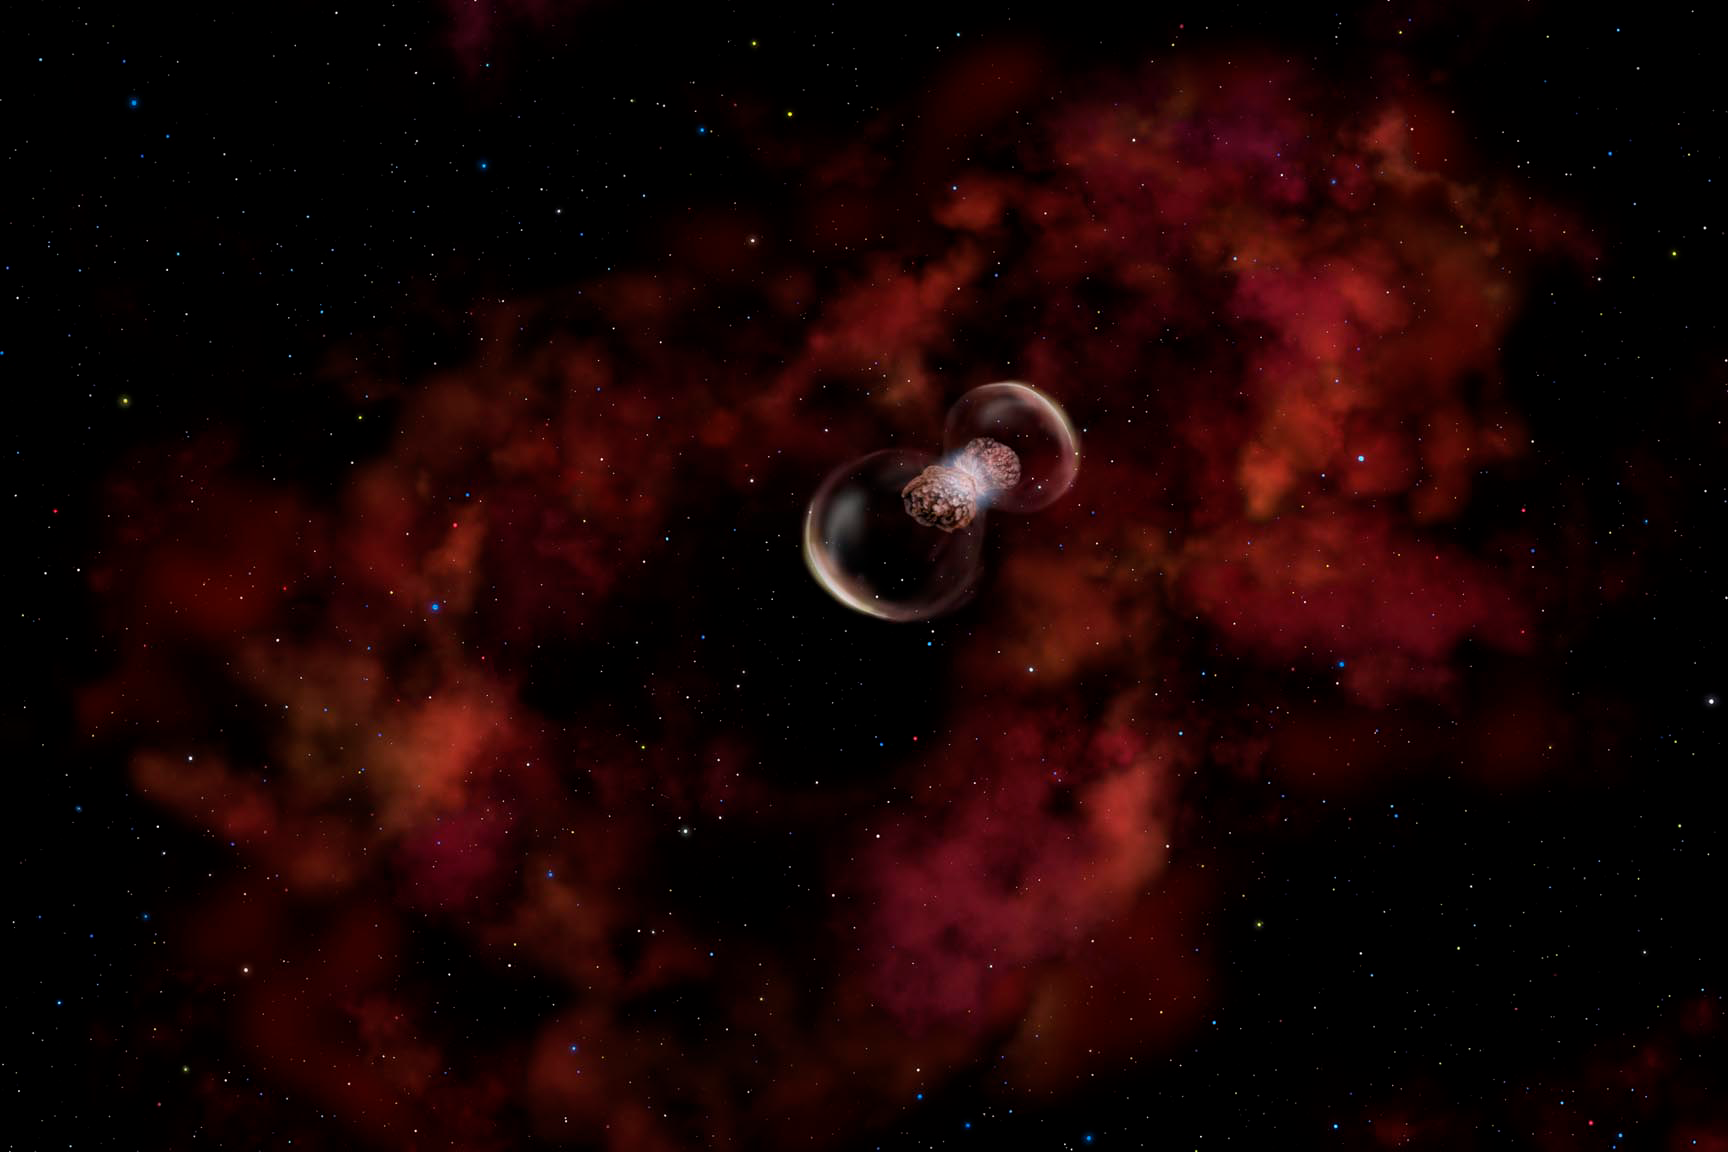

Probing a New Type of Stellar Explosion

Credit: Gemini Observatory/AURA/NSF/Artwork by Lynette Cook.